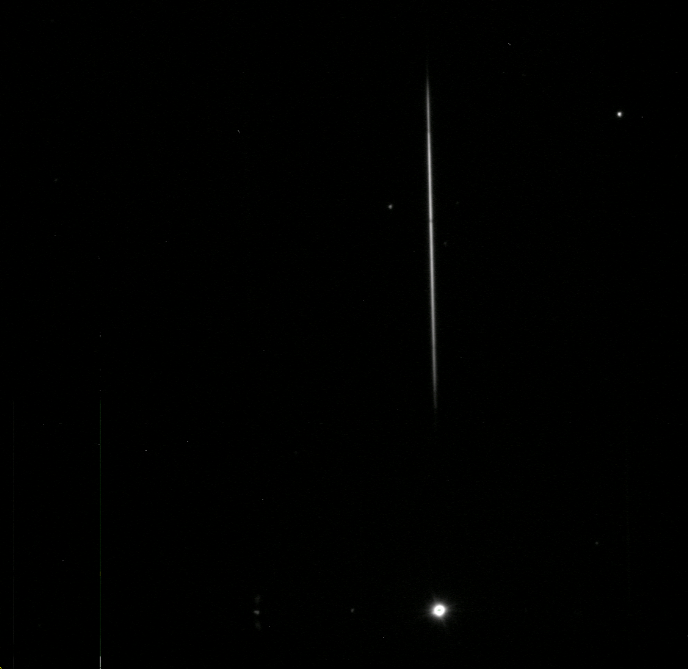

AuxTel Spectrograph First Light

On January 27th, the Auxiliary Telescope spectrograph took images on-sky for the first time. The team was able to take data in all modes, meaning both imagery and using dispersers. Reaching this milestone involved multiple Project members across the Telescope & Site, Data Management, and Camera teams over a period of years. The images collected also represent a significant milestone for system integration and commissioning efforts, as this system provides a realistic platform where all teams will continue to develop, deploy, and test their software, train personnel, and develop the operational environment and culture prior to commissioning the main observatory components. This is an example of how we will observe when the seeing is poor and higher spectral dispersion is required. You see the star at the bottom then the spectrum from ~400nm through ~1000nm just above.

Credit: Rubin Observatory/NSF/AURA